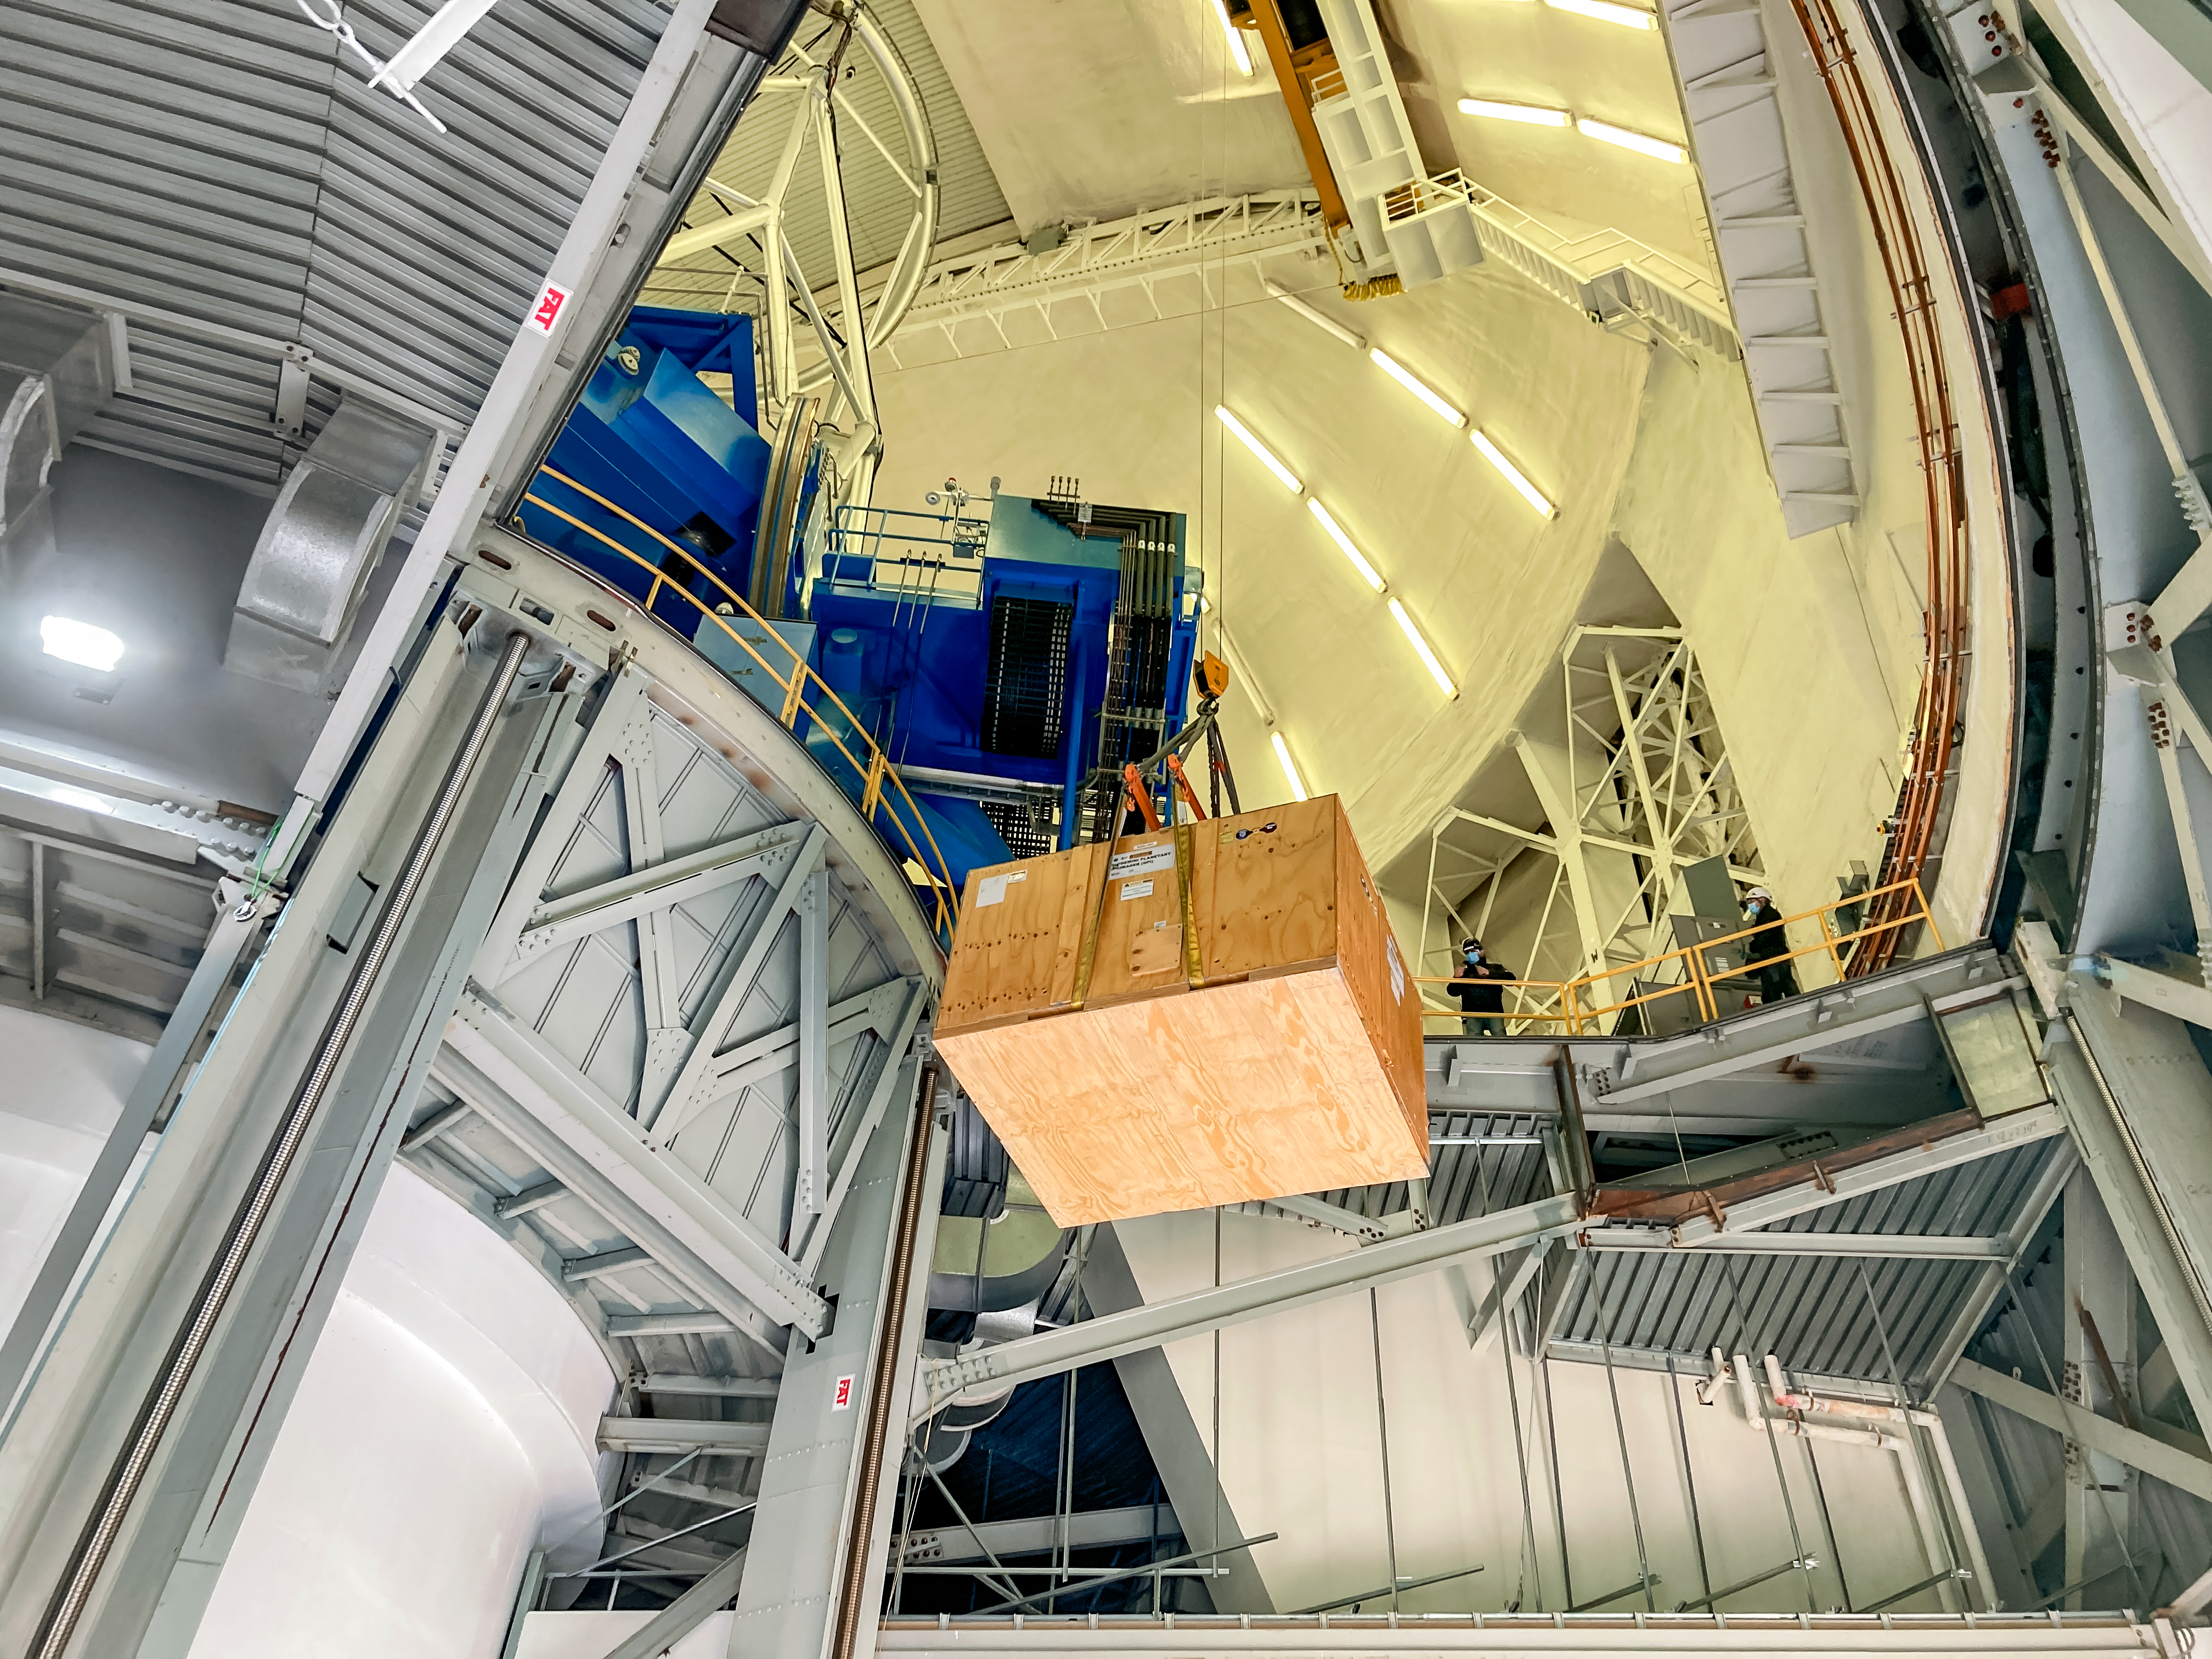

GHOST Optical Bench Moving

GHOST, the Gemini High-resolution Optical SpecTrograph, is the next Gemini facility instrument and will provide world-class, high-resolution spectroscopic capabilities to the Gemini community. It is an instrument for Gemini South in Chile. Australian Astronomical Optics (AAO) at Macquarie University leads the GHOST team, which includes the National Research Council Herzberg (NRC-H), for the construction of the spectrograph and the Australian National University (ANU) leads on the instrument control system and data reduction software.

Major components of GHOST were delivered to the AURA Recinto in Chile just after the pandemic started and remained there for 8 months before they were delivered to Gemini South in February 2021. Now, with travel restrictions lessened, teams from NRC Canada, AAO Australia, and Gemini North are working with the Gemini South GHOST project team and the rest of the Cerro Pachón day crew to assemble the GHOST spectrograph.

GHOST will enable astronomers to investigate a broad range of science goals, from the composition of the first stars to the characterization of exoplanetary systems. GHOST will also provide crucial follow-up of interesting targets emerging from many ongoing and future surveys, such as Vera C. Rubin Observatory’s Legacy Survey of Space and Time, SkyMapper and GAIA.

Credit: NOIRLab/AURA/NSF